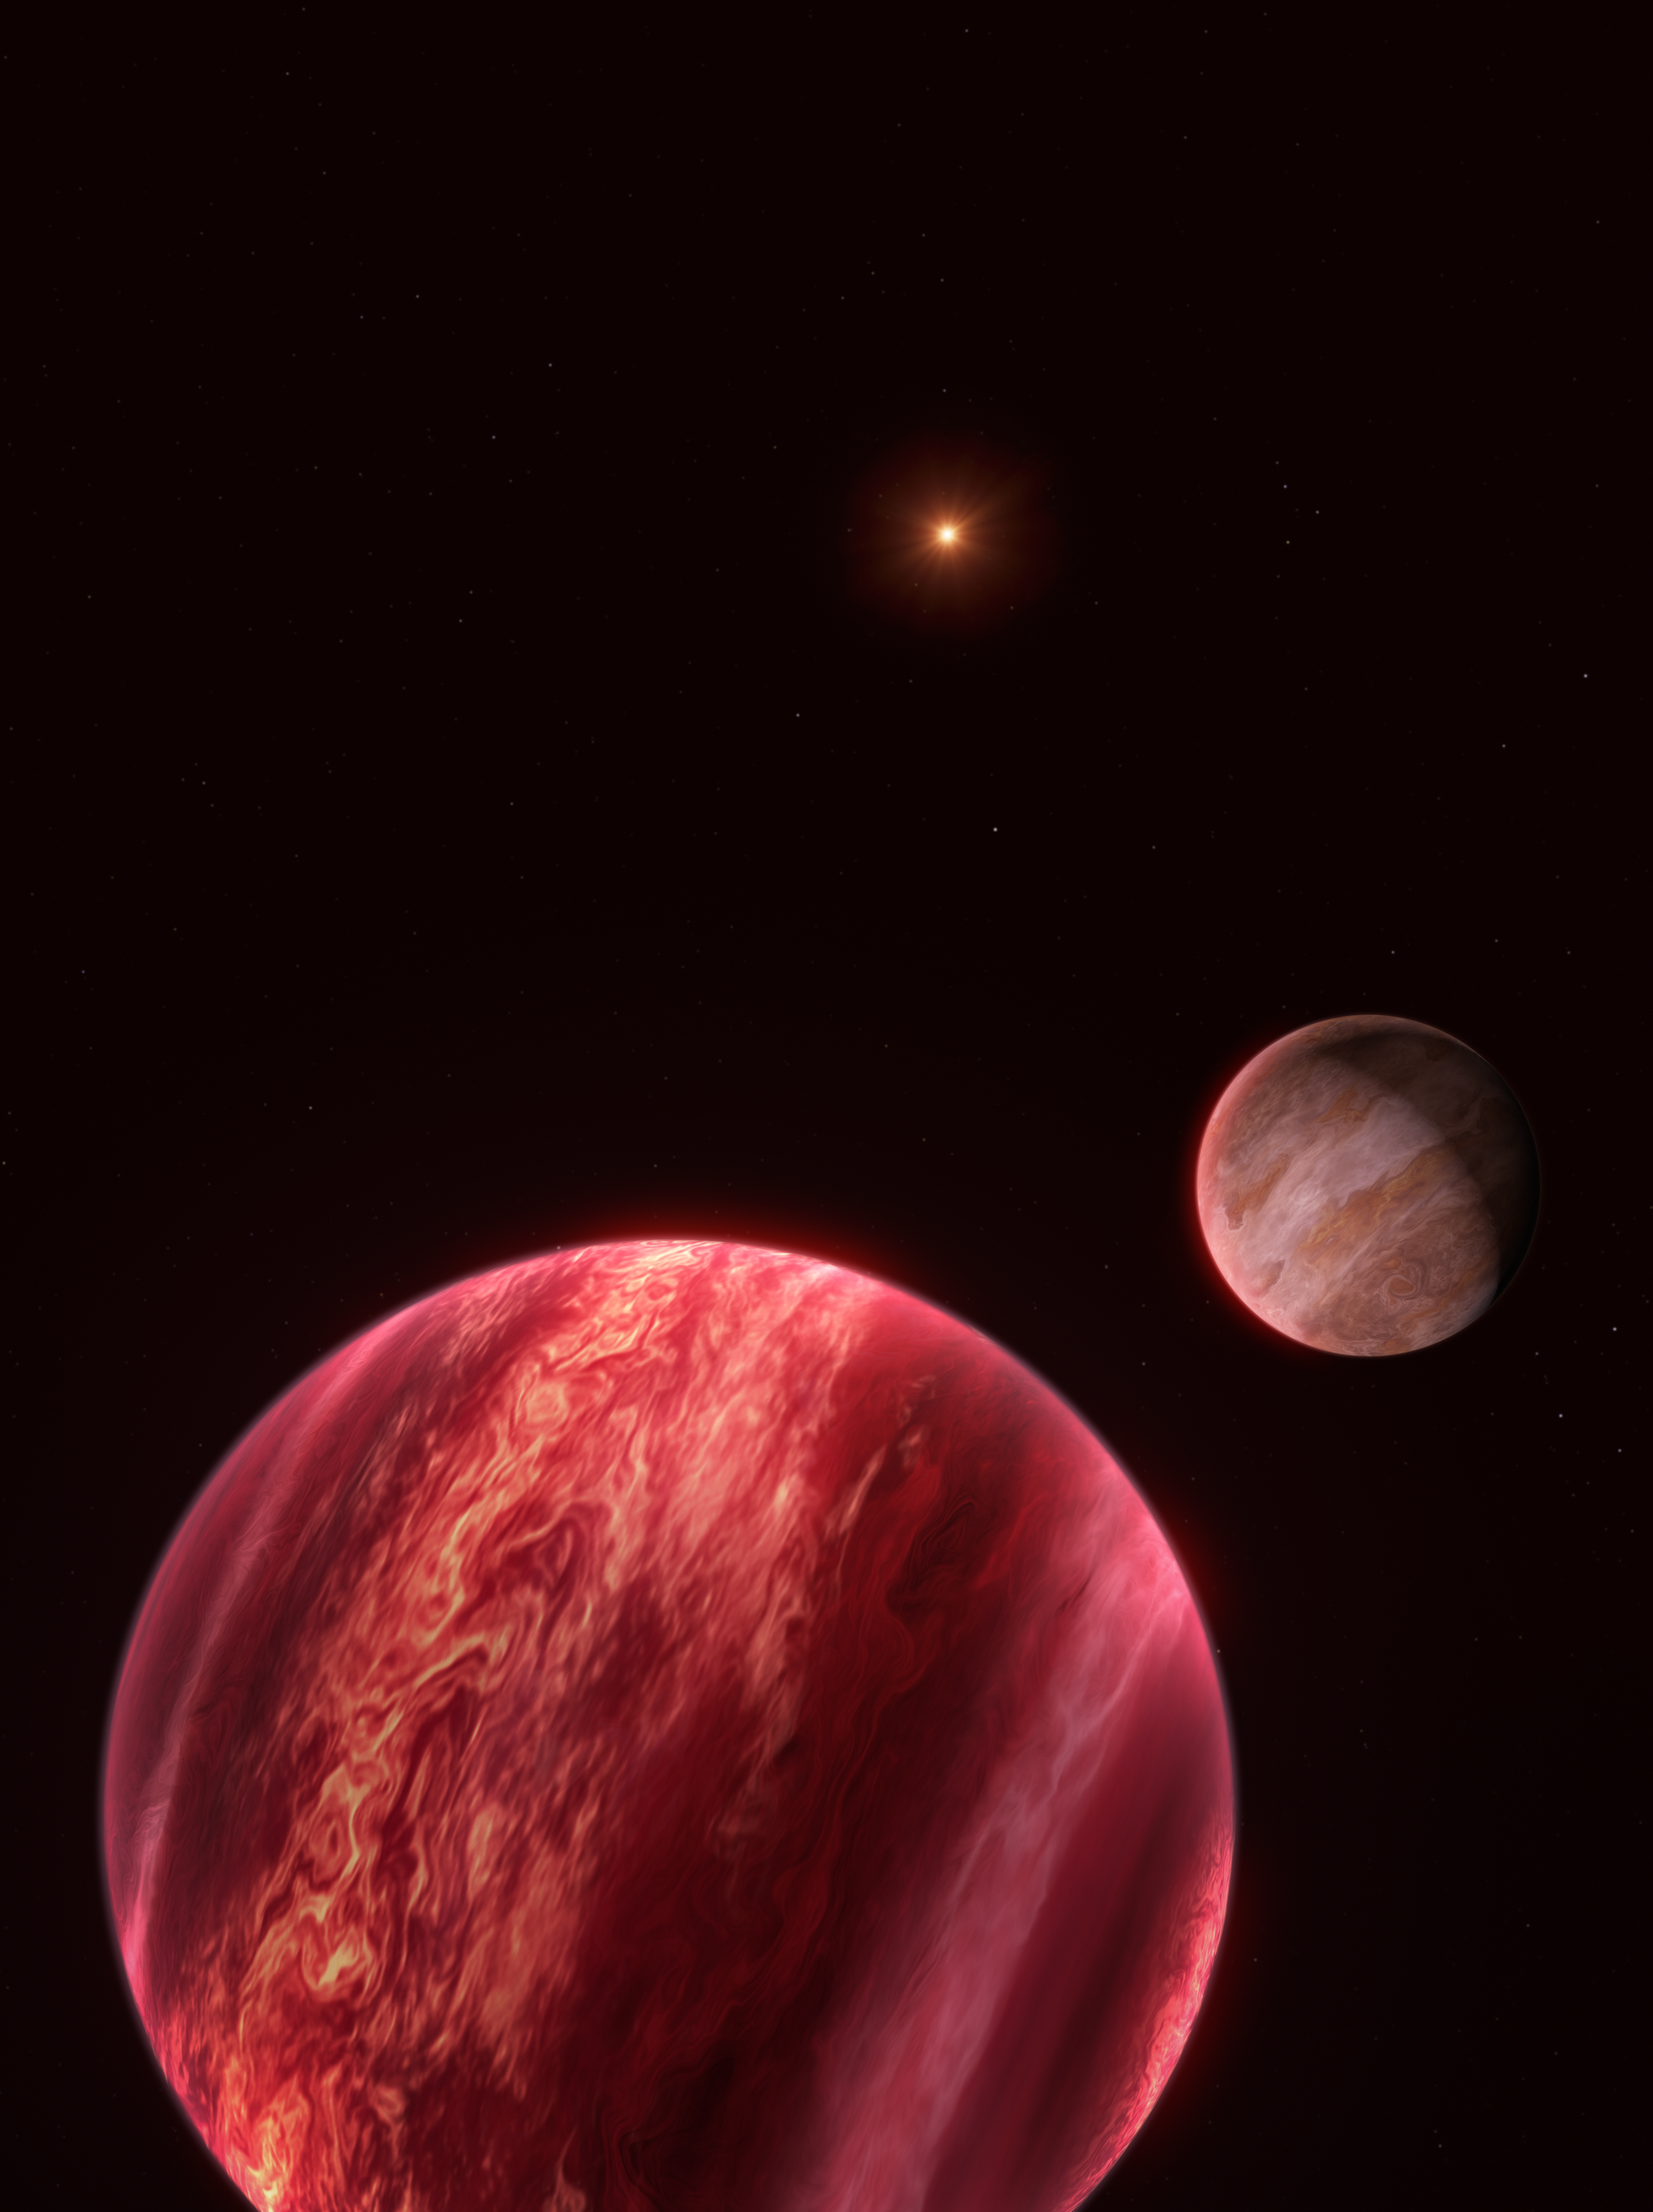

Artist’s impression of the CD-35 2722 system

This illustration shows the system around the star CD-35 2722, with the newly found moon-like object to the right. The star –– the point source at the top –– has about half the mass of our Sun, and it is orbited by a brown dwarf, the reddish-brown object seen here in the foreground (bottom). The brown dwarf has about 37 times the mass of Jupiter: too massive to be a planet, but not massive enough to have sustained nuclear fusion like stars. This brown dwarf is, in turn, orbited by a newly discovered object at least as massive as Jupiter, seen to the right of this image.

This new object, found with ESO’s Very Large Telescope (VLT), is difficult to label. It behaves like a moon in the sense that it orbits an object that orbits a star. But this ‘moon’ is massive enough to be a planet, and the object it orbits, a brown dwarf, is neither a planet nor a star.

Credit: ESO/M. Kornmesser